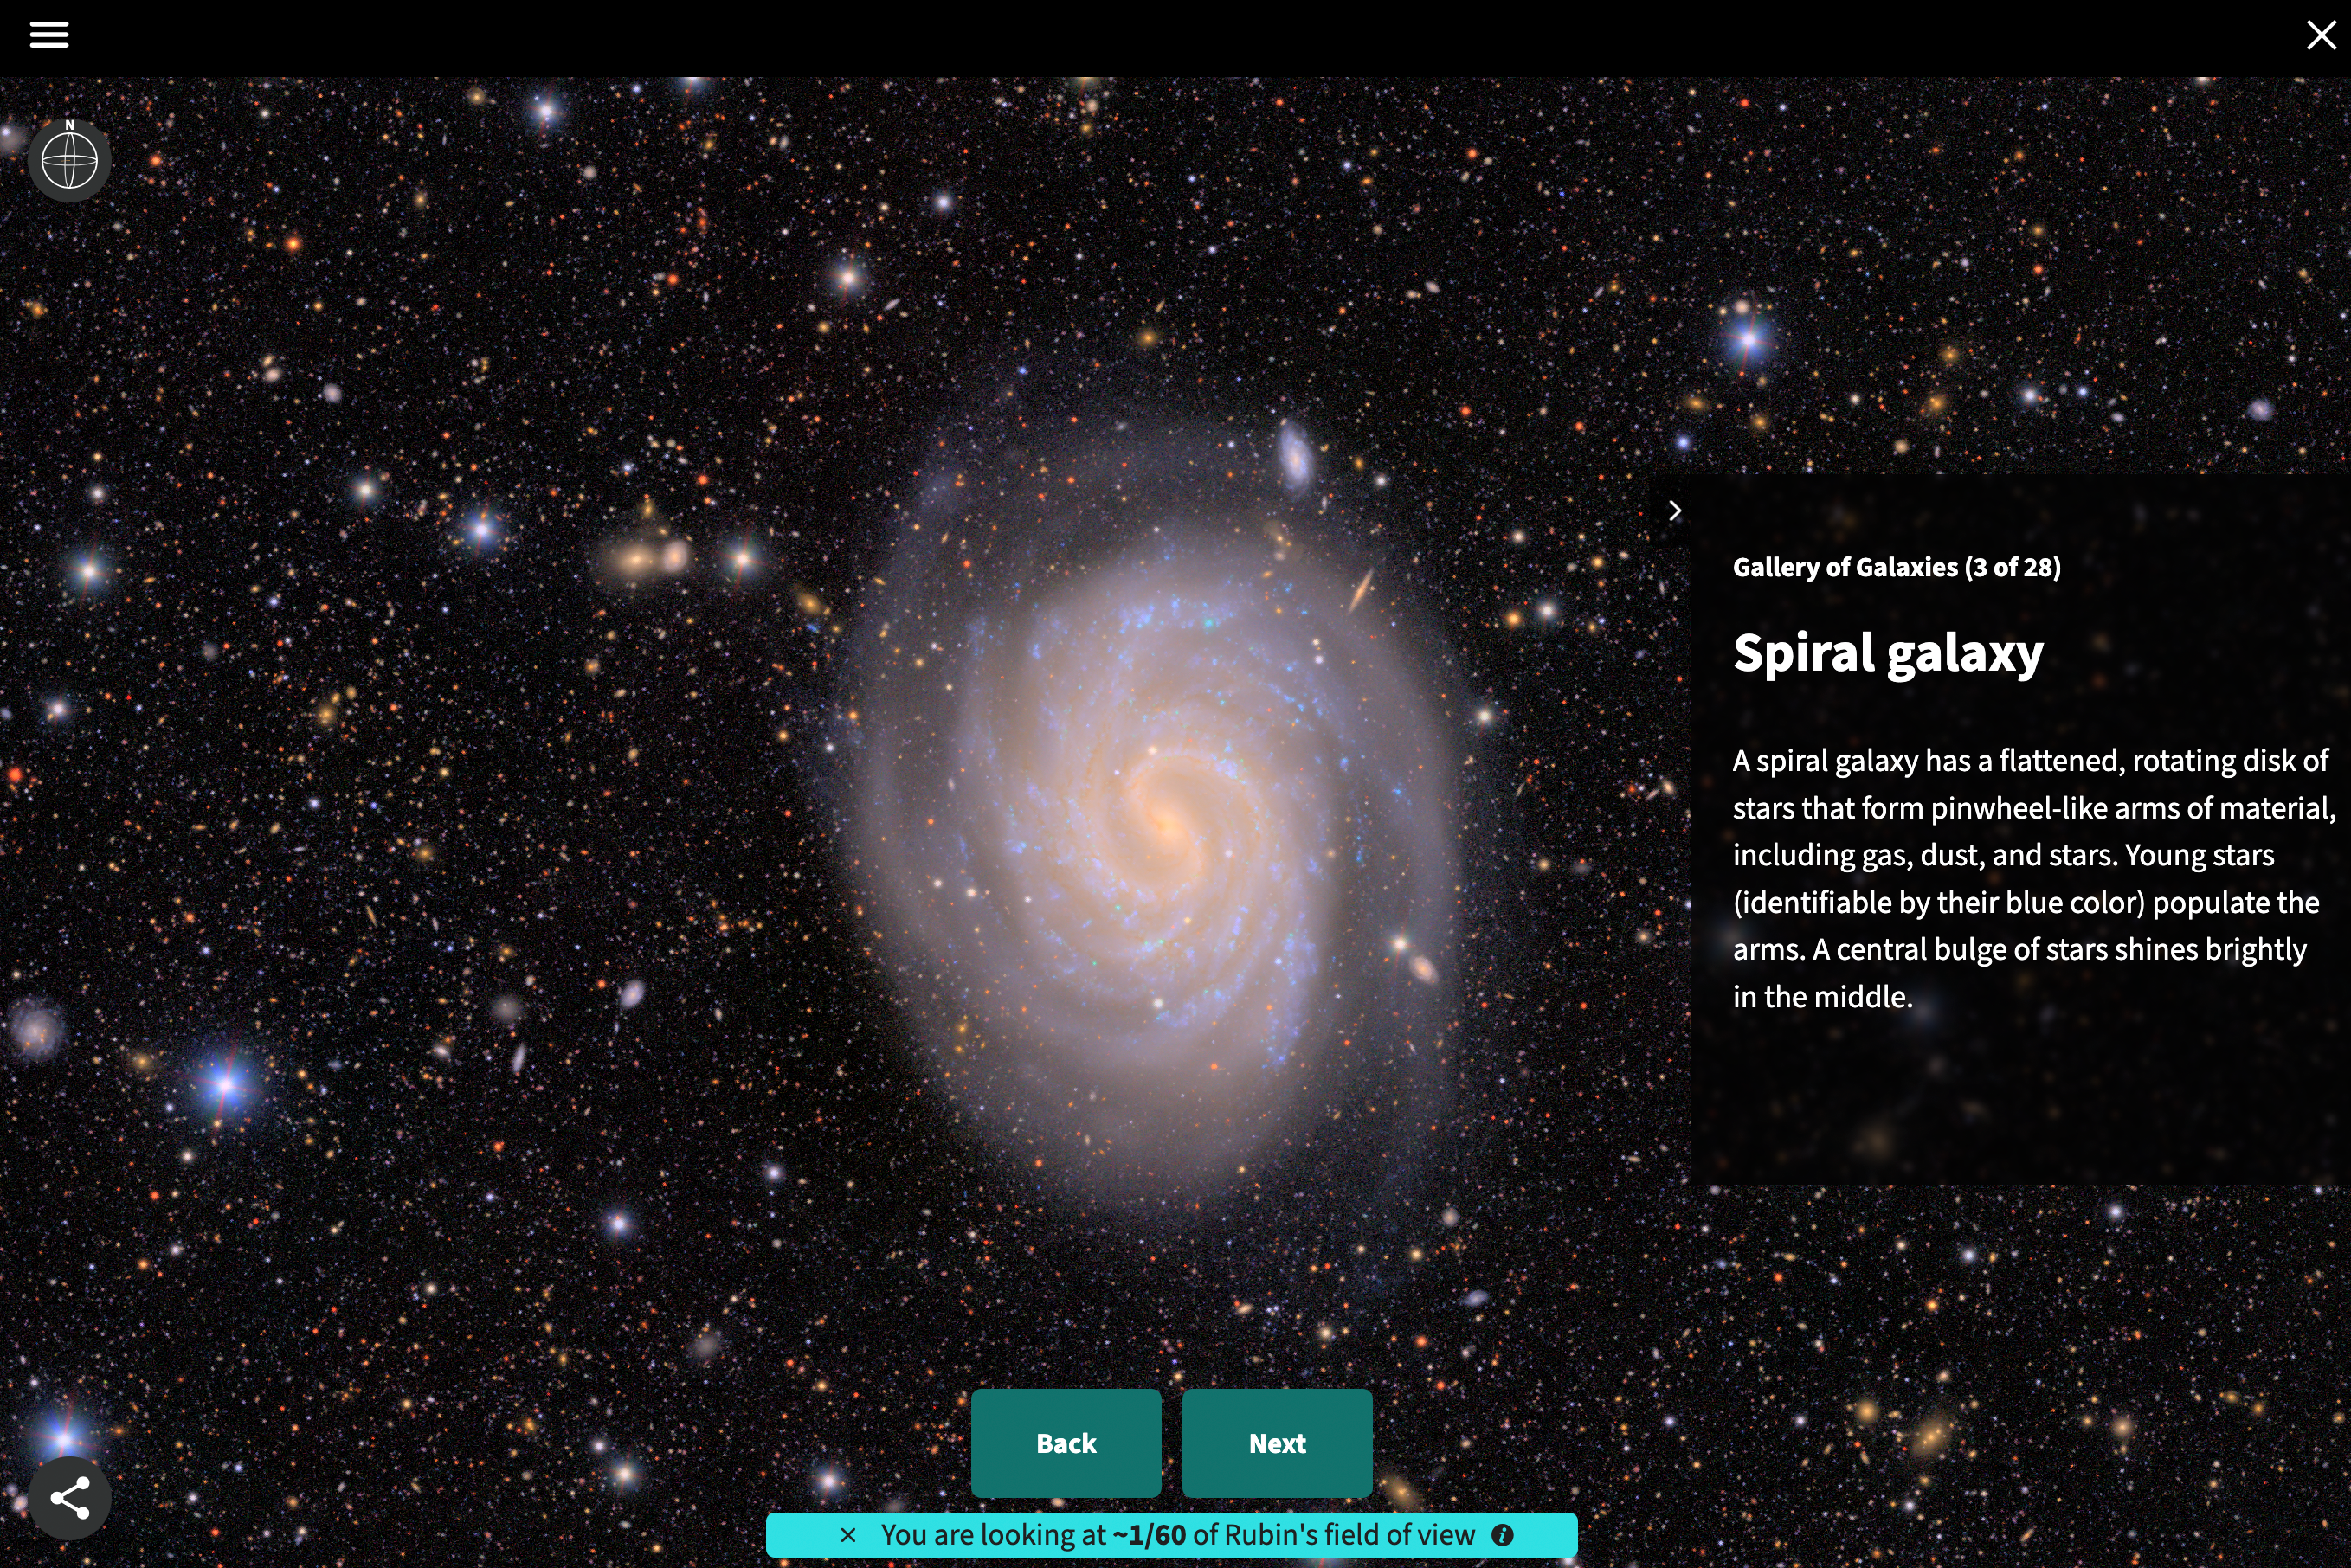

Rubin First Look education resource Gallery of Galaxies Skyviewer Tour

Rubin First Look education resource Gallery of Galaxies Skyviewer Tour.

Credit: RubinObs/NOIRLab/SLAC/NSF/DOE/AURA